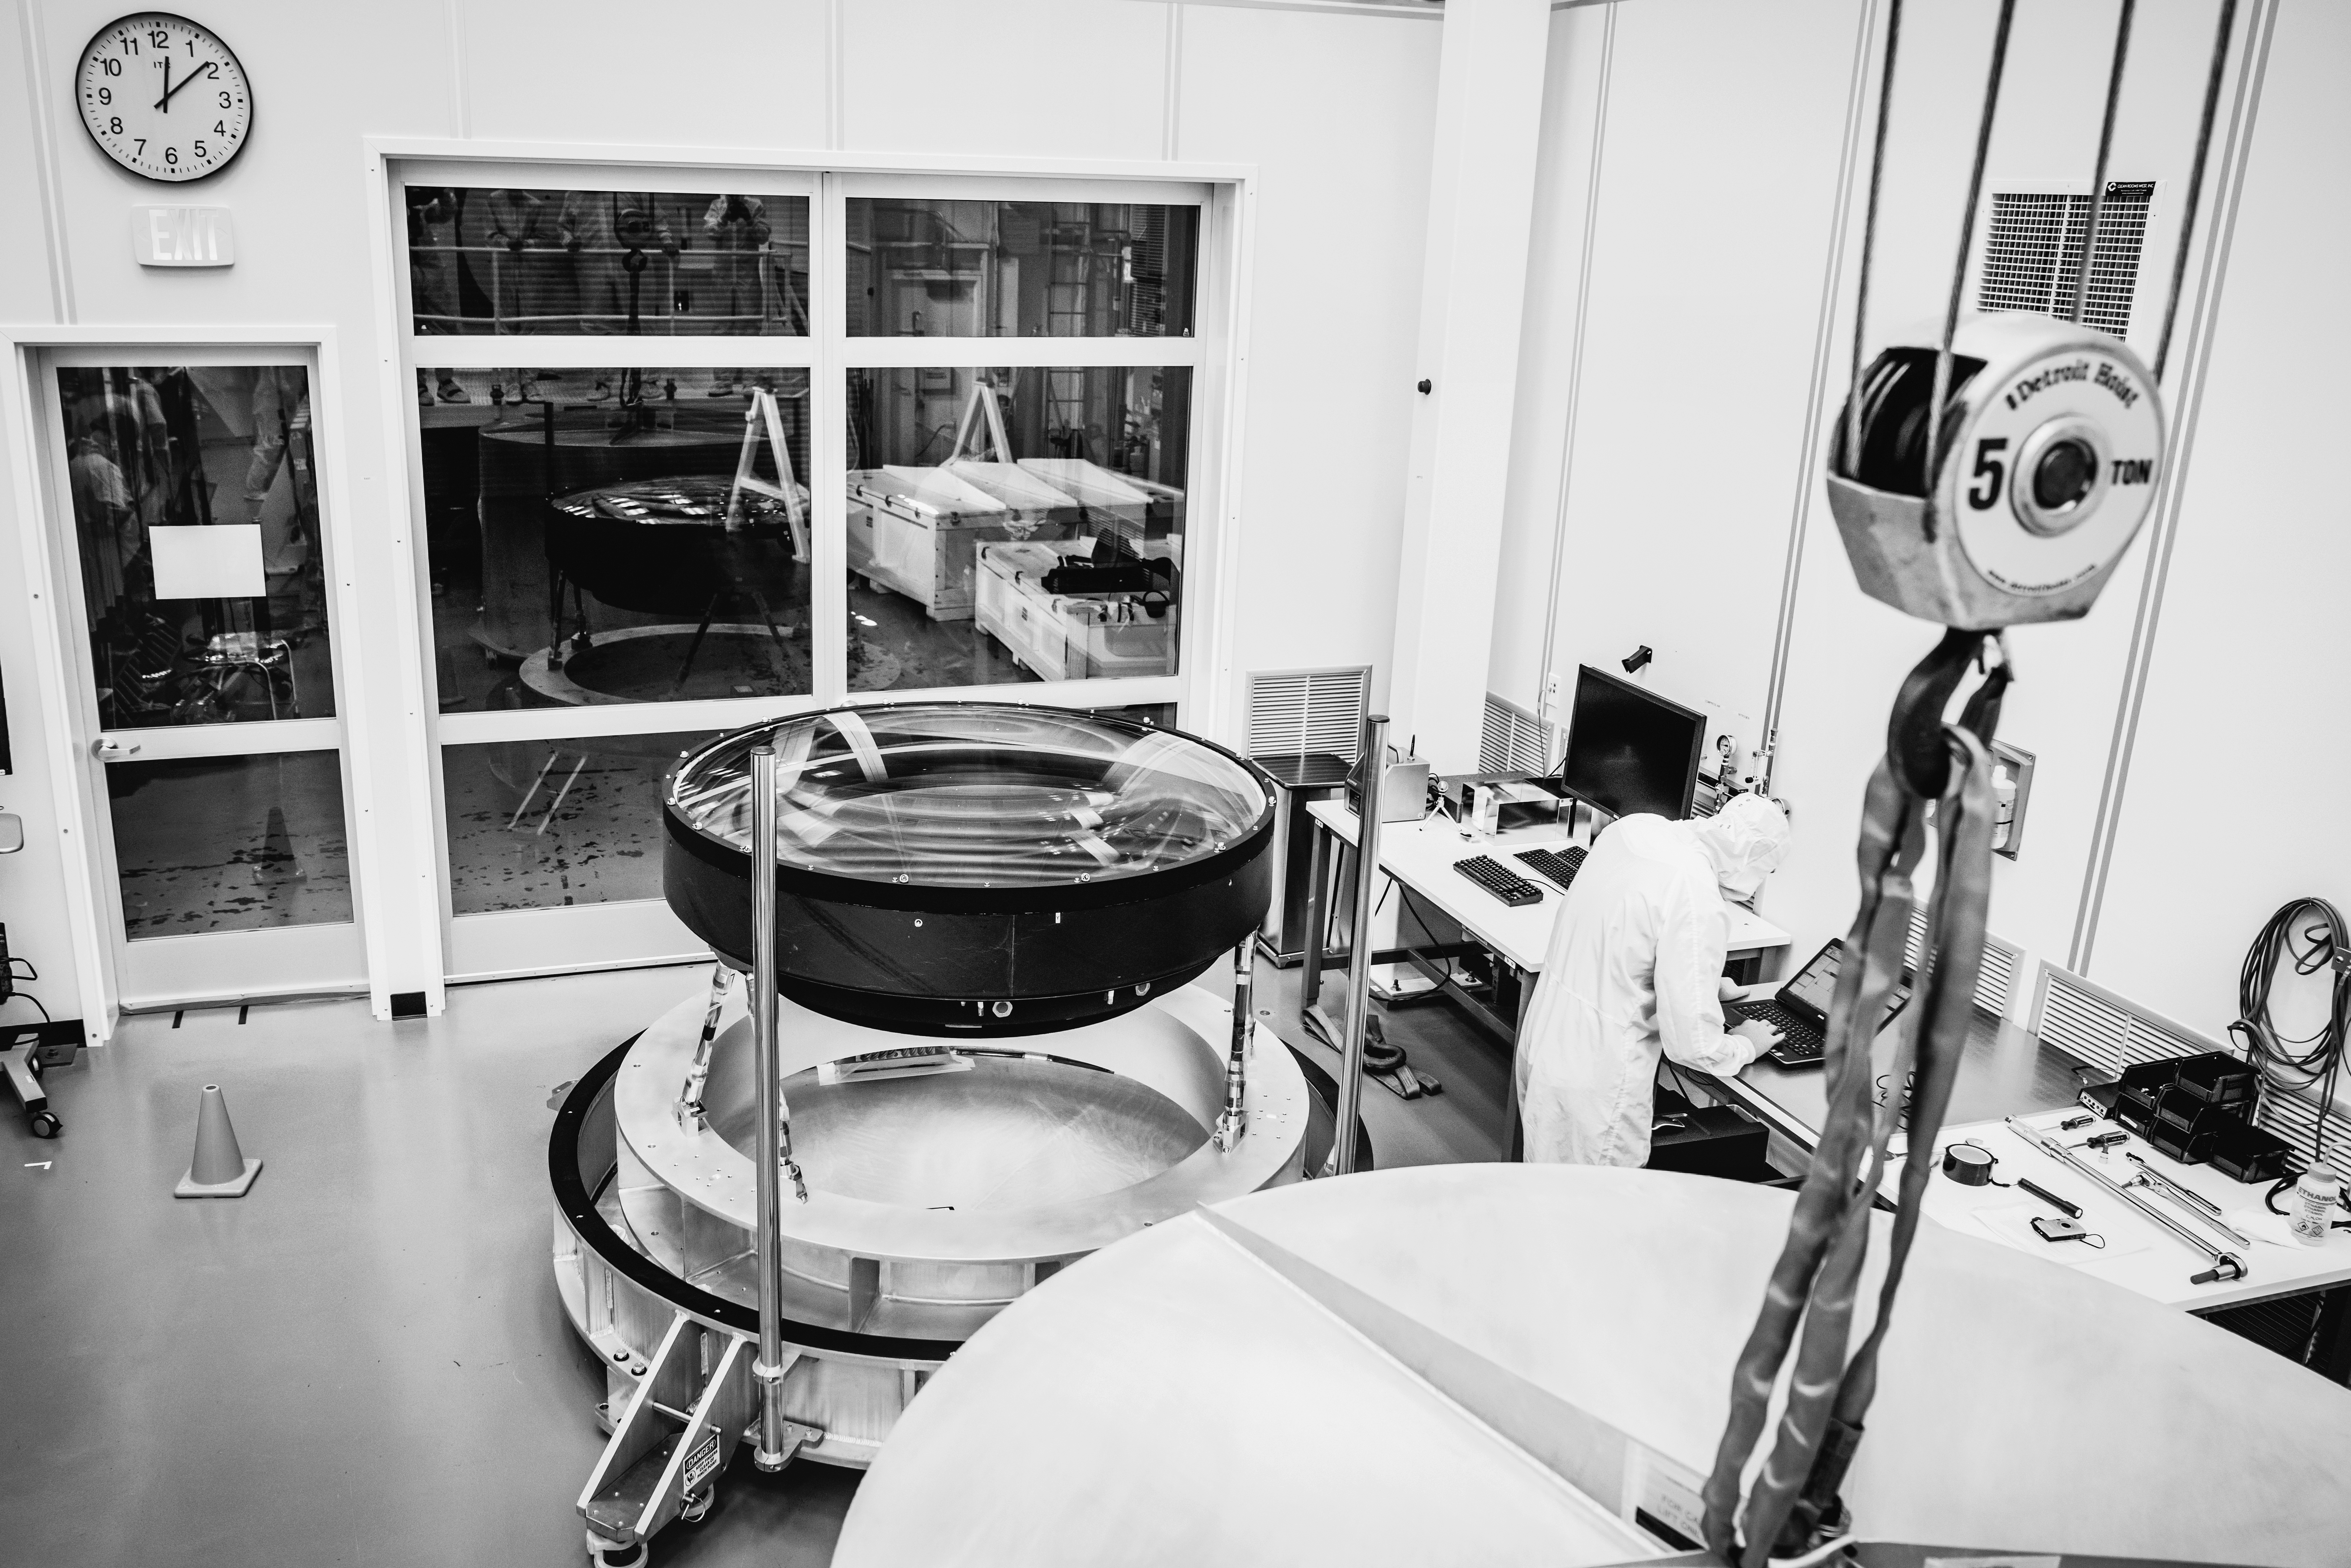

The LSST Camera Lens is here!

The largest high-performance optical lens ever fabricated (5.1 feet in diameter), seen arriving at SLAC, for the 3,200-megapixel digital camera of the Legacy Survey of Space and Time (LSST). The lens is mounted with a smaller companion lens (3.9 feet in diameter) in a carbon fiber structure. Both lenses have been built over the past five years by Boulder, Colorado-based Ball Aerospace and Technologies Corp. and its subcontractor, Tucson-based Arizona Optical Systems. Read more in the press release.

Credit: Farrin Abbott / SLAC National Accelerator Laboratory